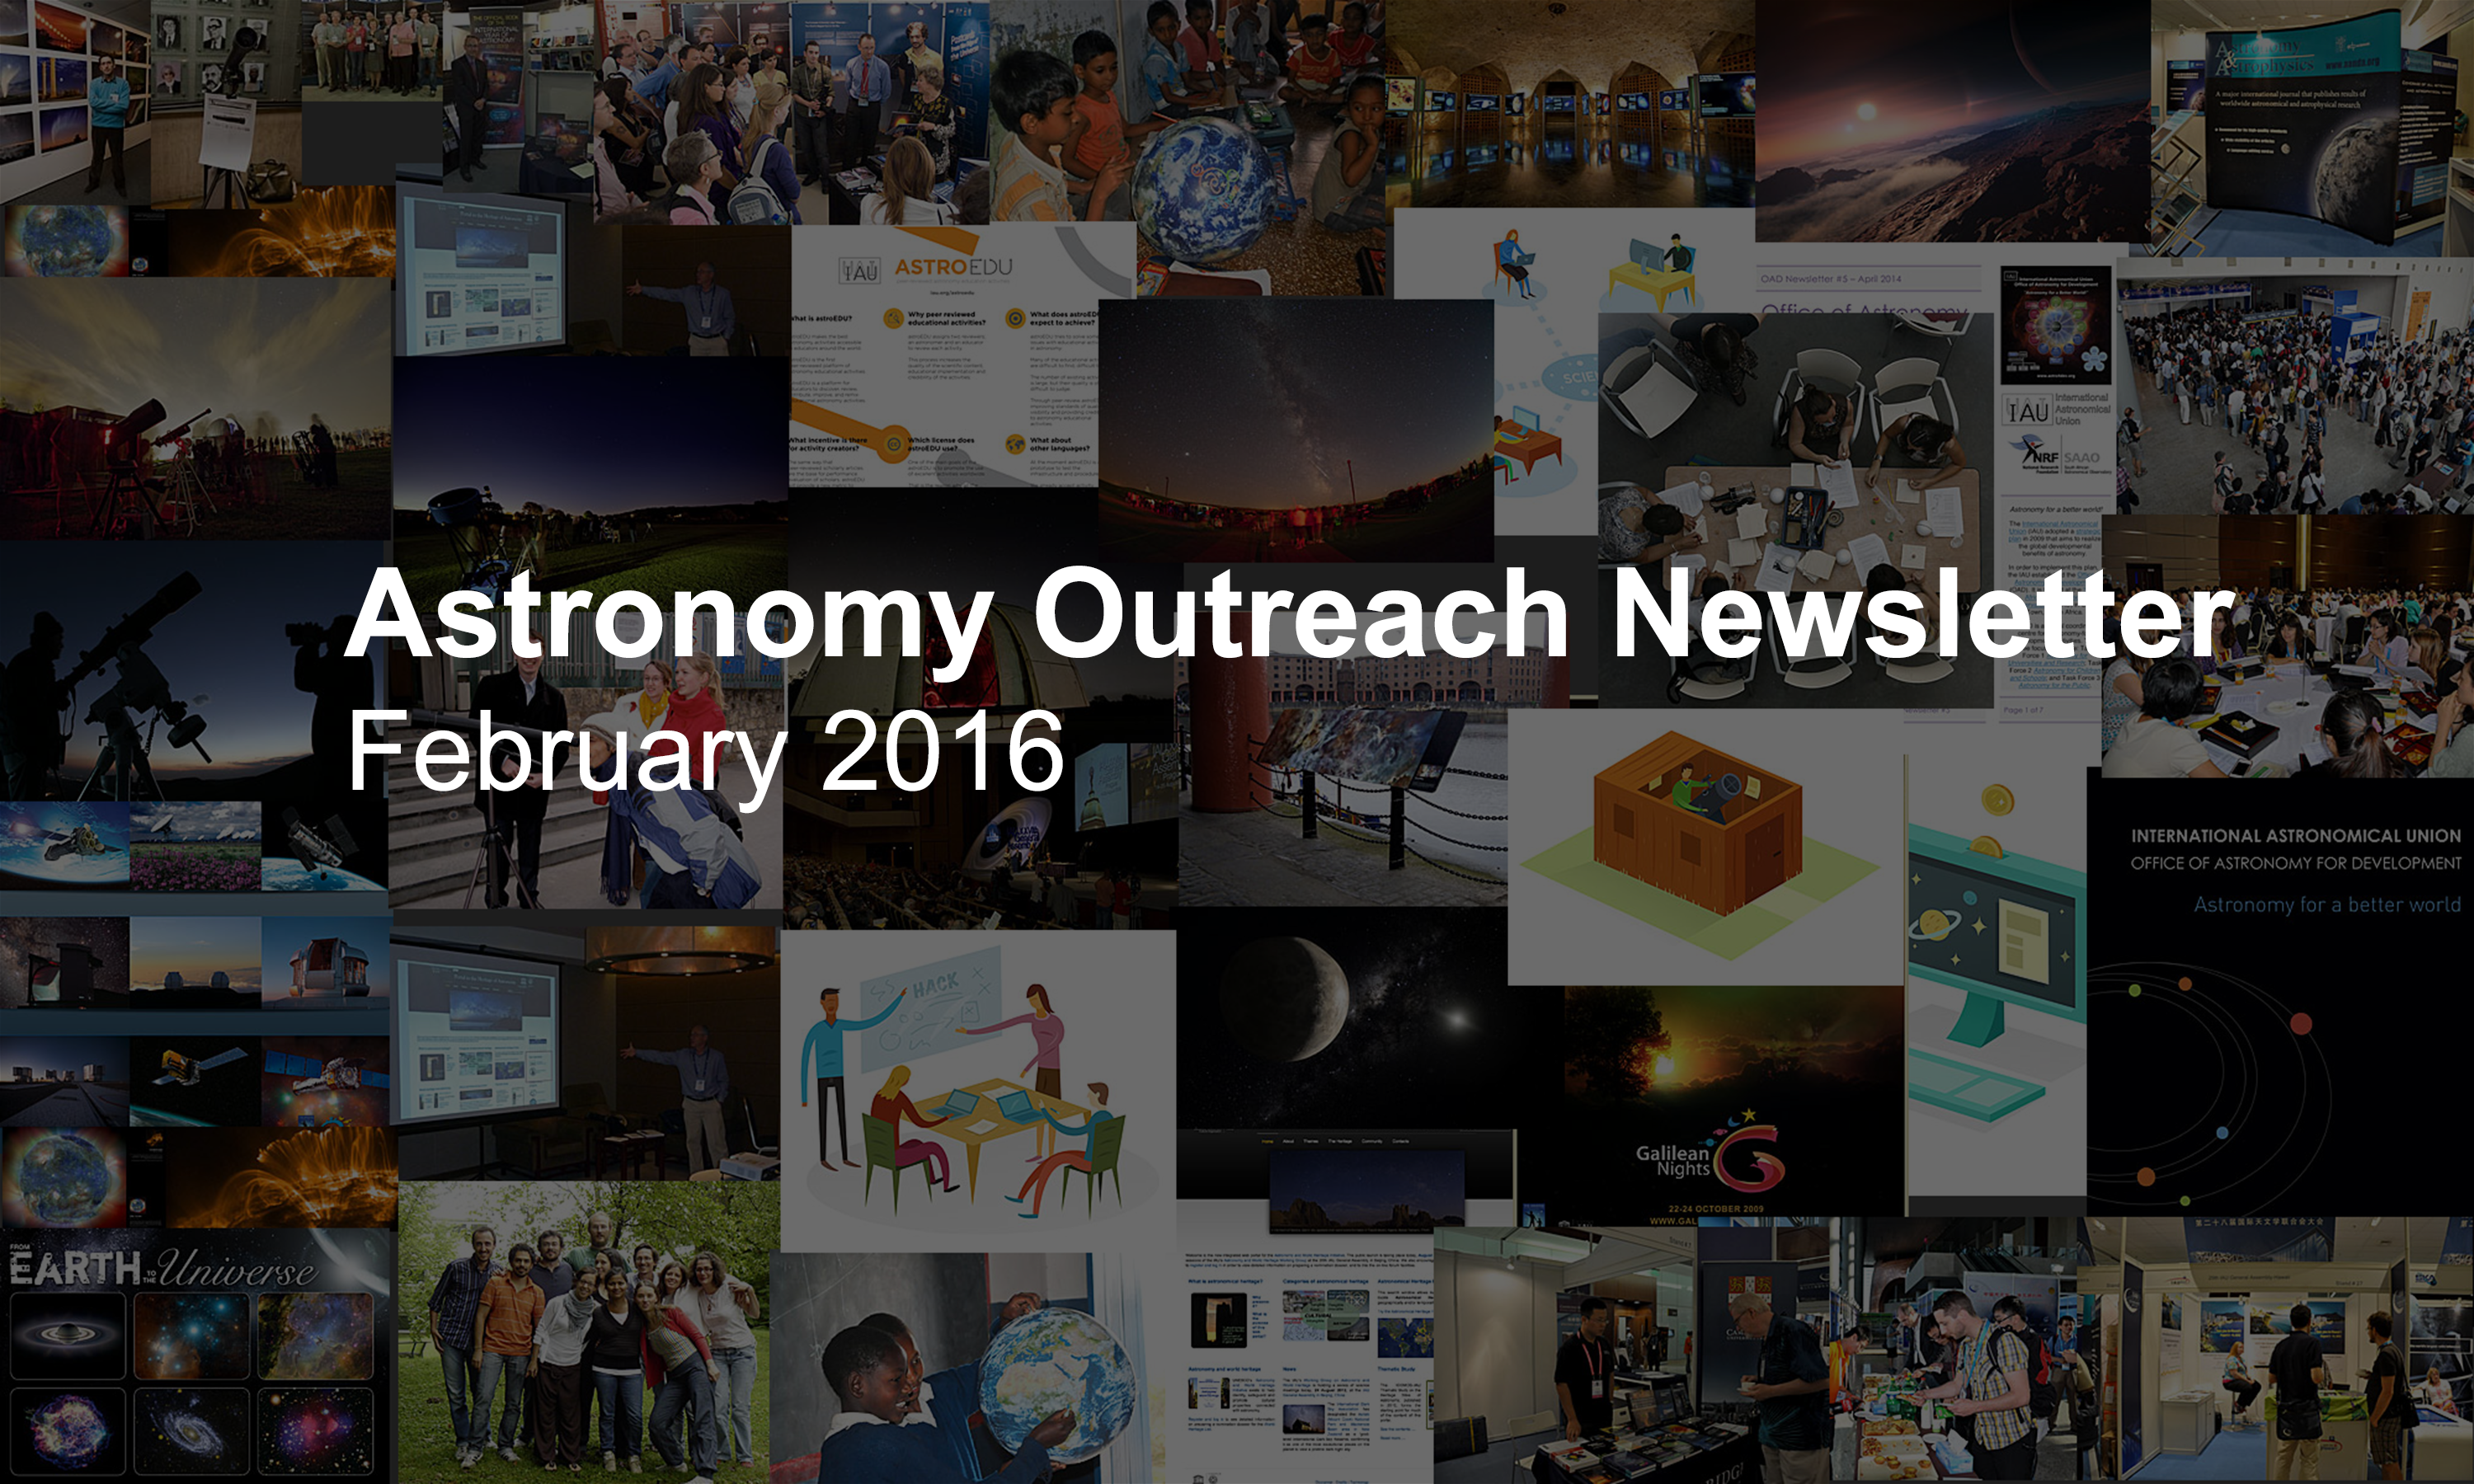

IAU Astronomy Outreach Newsletter #3 2016 (February 2016 #1)

IAU Astronomy Outreach Newsletter #3 2016 (February 2016 #1)

Credit: IAU